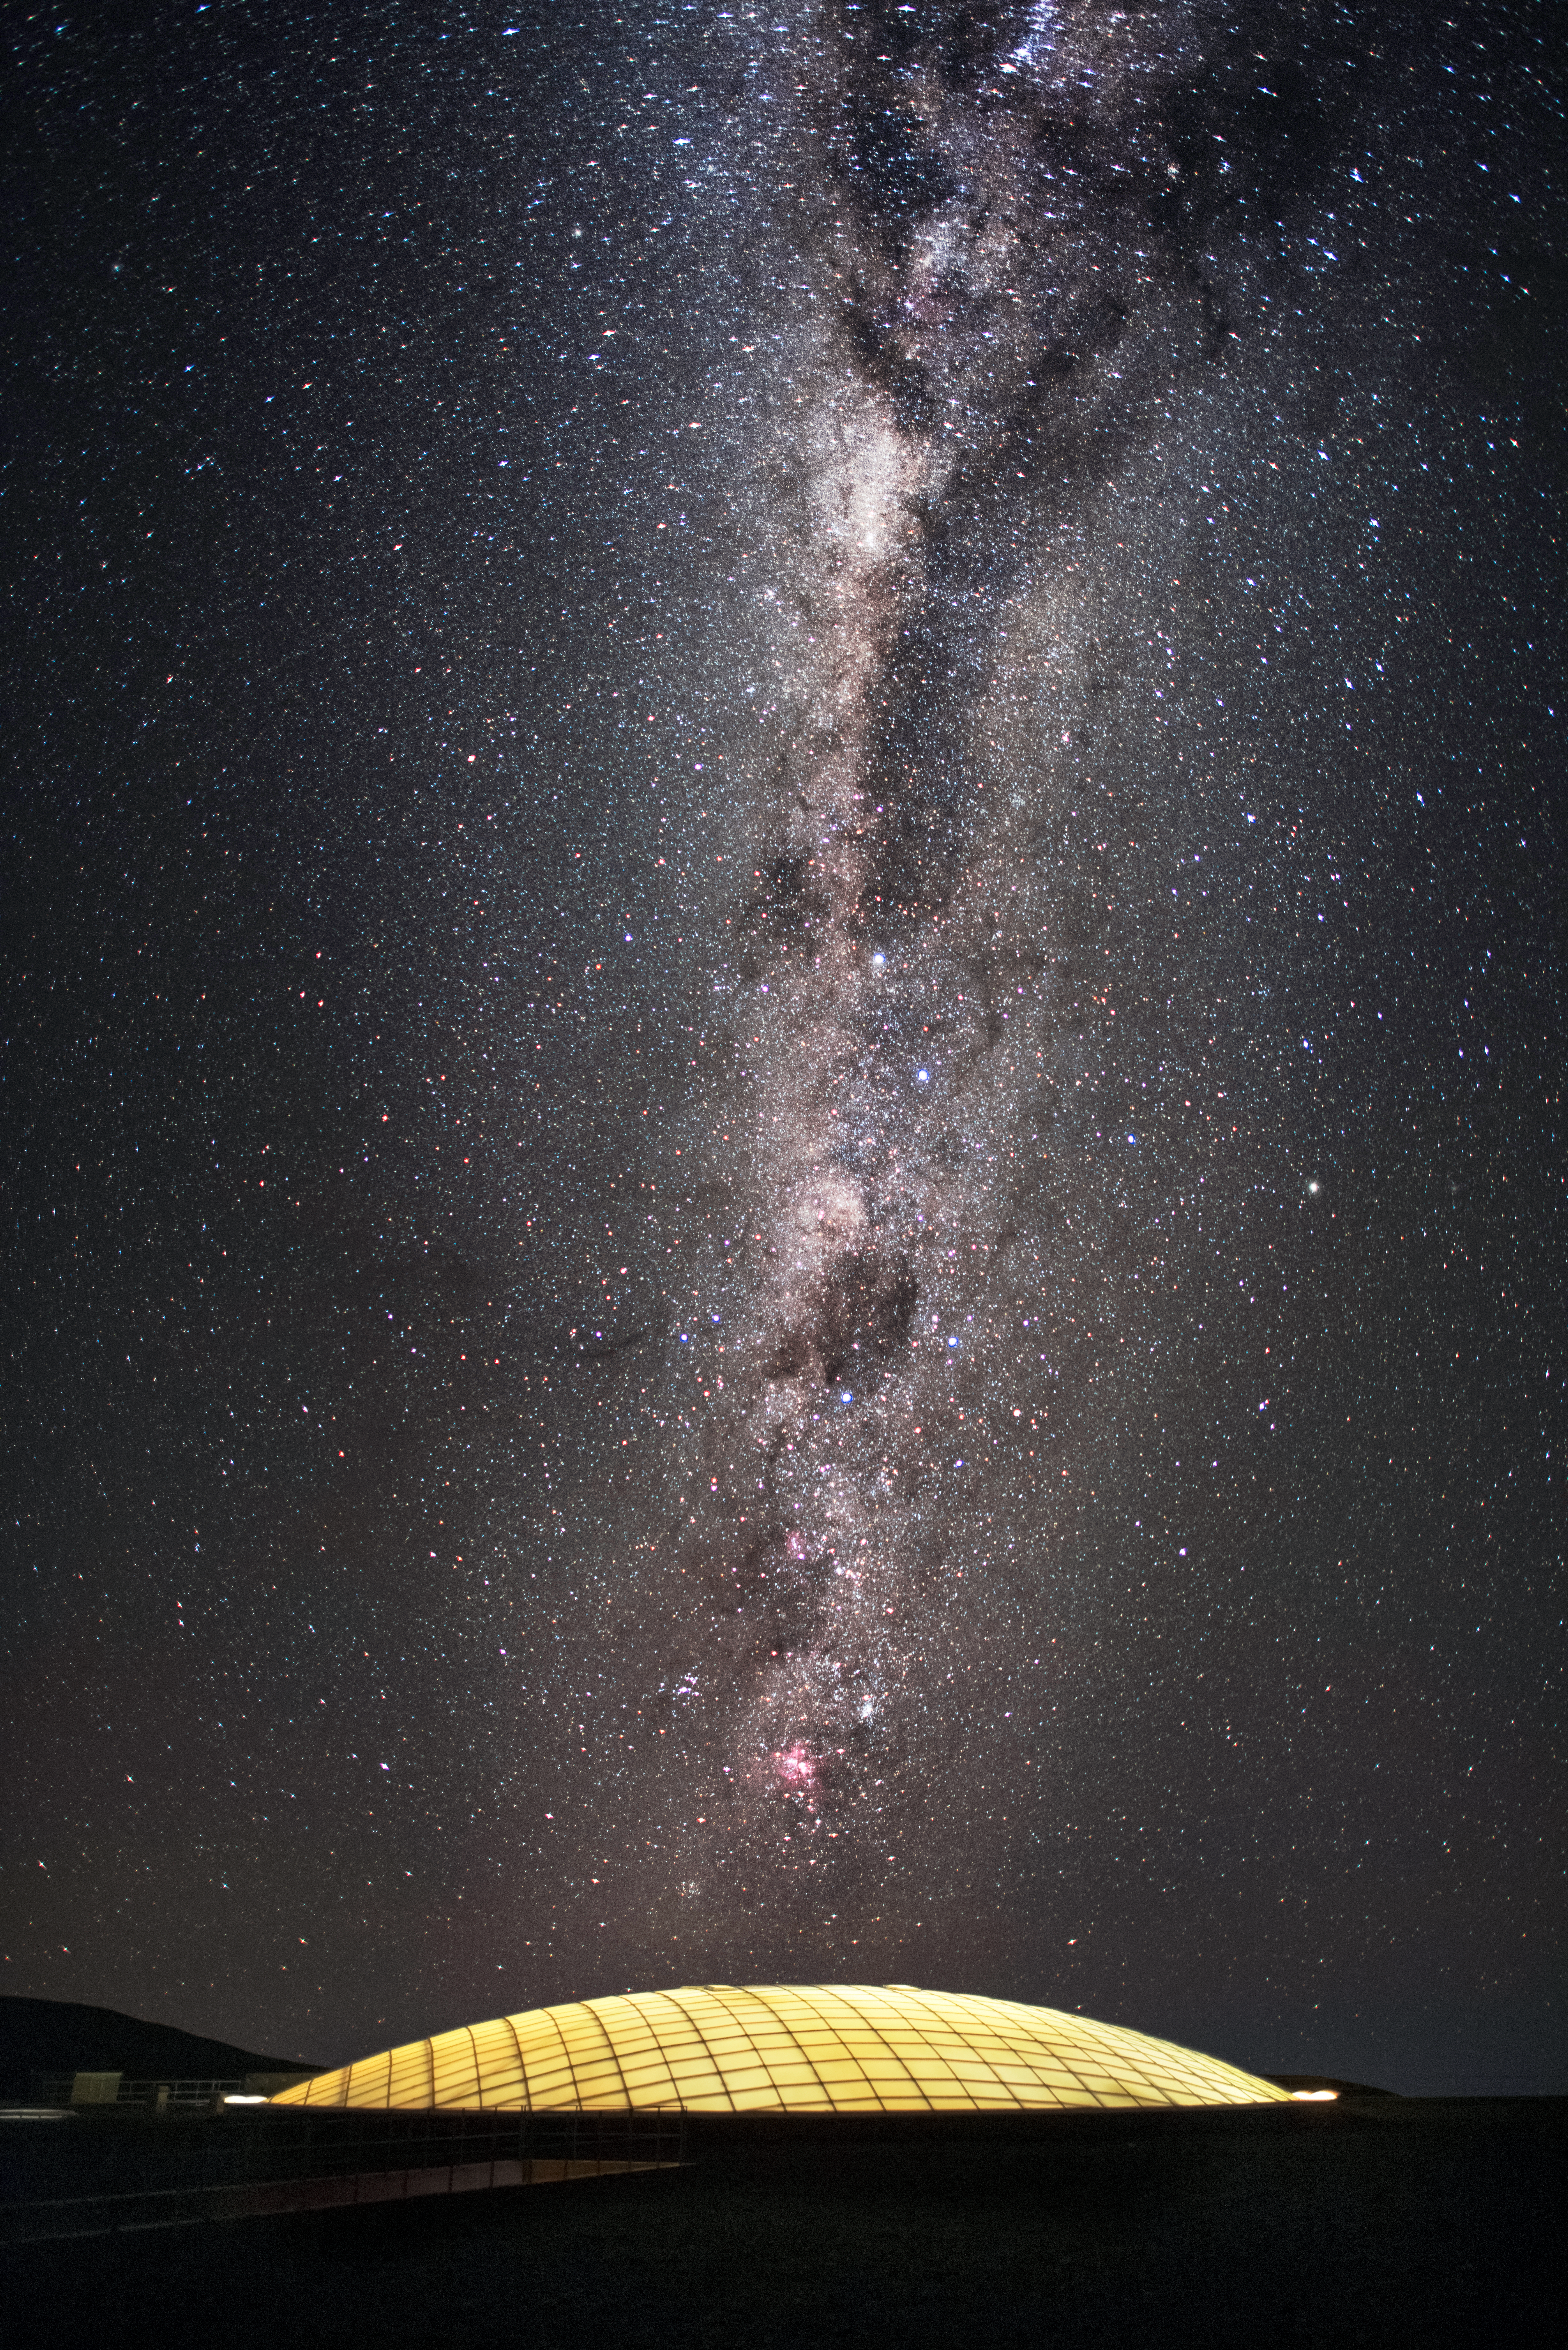

The dome of home

Pictured here is a dome built into the roof of the Residencia, the hotel that serves as home for staff and astronomers working at ESO's Very Large Telescope (VLT) at the Paranal Observatory. The dome is 35 metres in diameter and covers the indoor garden inside the building, allowing sunlight to enter during the day. The garden, which includes a swimming pool, is just one of the leisure facilities in the Residencia that create a relaxing oasis for its inhabitants, amid the harsh desert surroundings. The glamorous interior of the award-winning building was also used as a backdrop for part of the James Bond movie "Quantum of Solace". This picture taken from outside the Residencia also displays the breathtaking skies at this location in the Atacama Desert, with the majestic arc of the Milky Way overhead.

Credit: A. Ghizzi Panizza/ESO